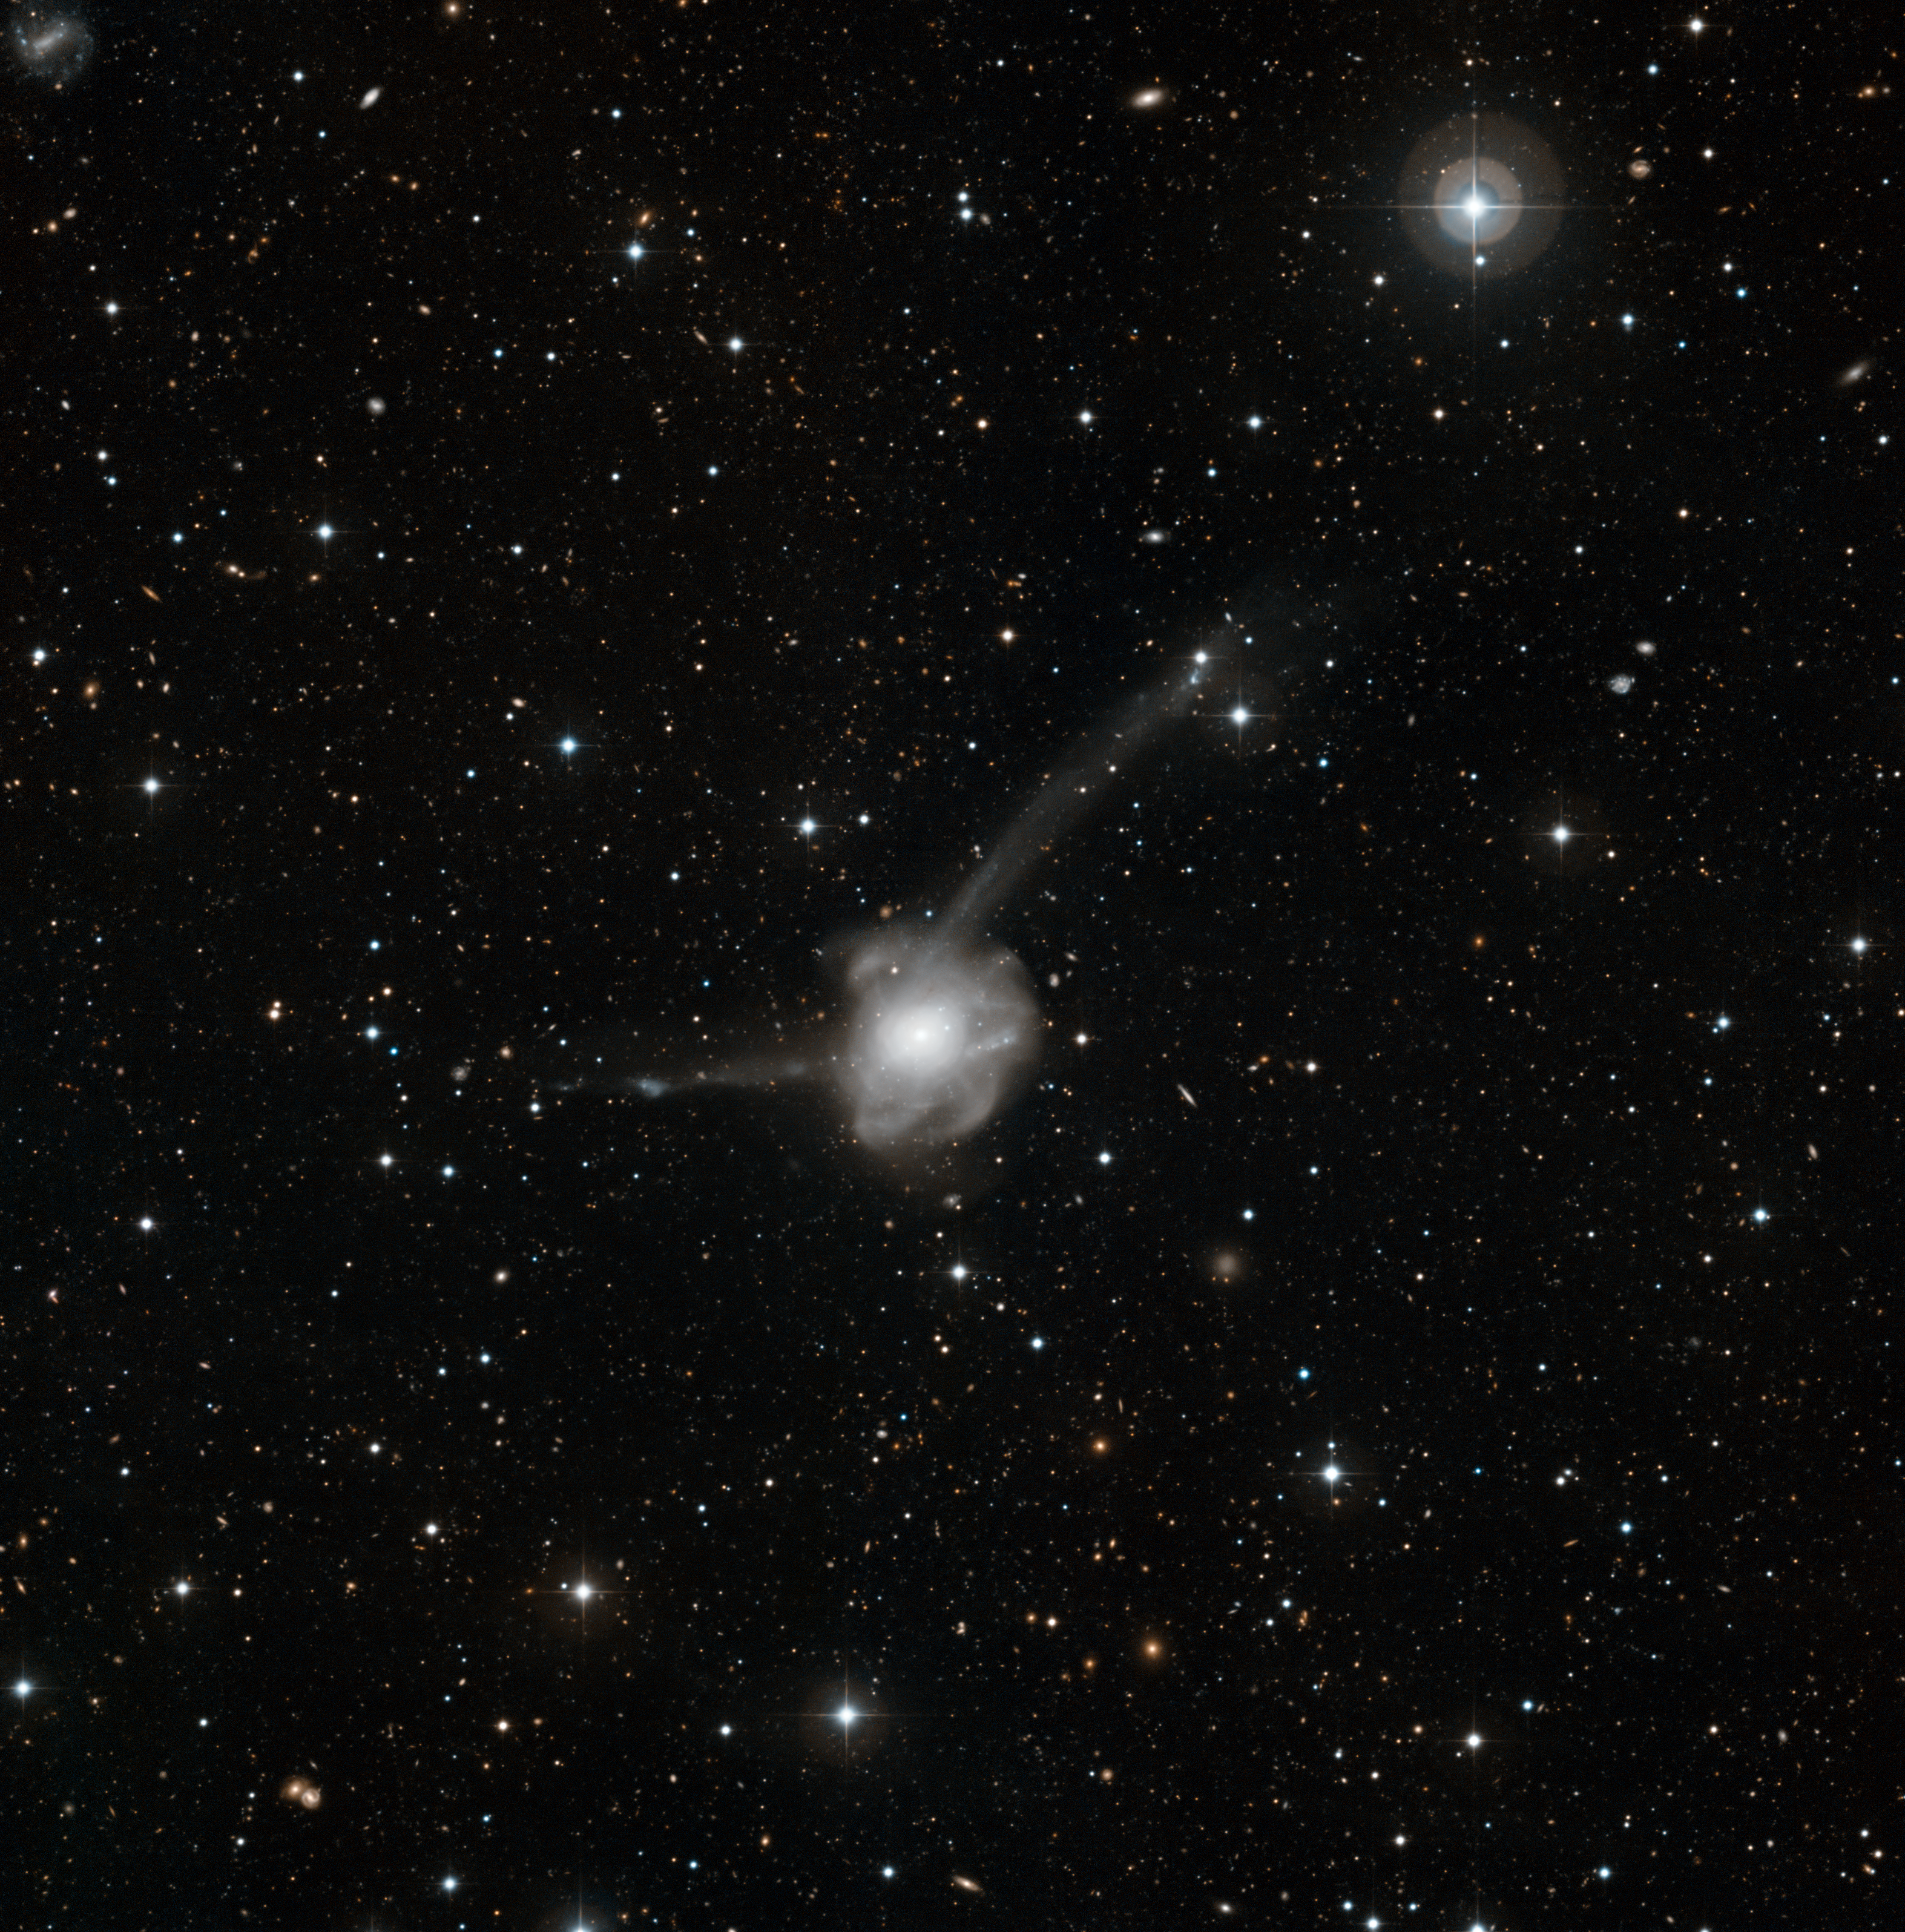

Atoms-for-Peace: a galactic collision in action*

This new image shows the results of a vast collision between two galaxies. This strange object is known as NGC 7252, or Arp 226, and has the odd nickname Atoms-for-Peace. The picture was taken by the Wide Field Imager on the MPG/ESO 2.2-metre telescope at ESO’s La Silla Observatory in Chile. It is a combination of exposures taken through blue and red filters, for a total exposure time of more than four hours. The field of view is about 18 arcminutes across.

This image is available as a mounted image in the ESOshop.

Credit: ESO